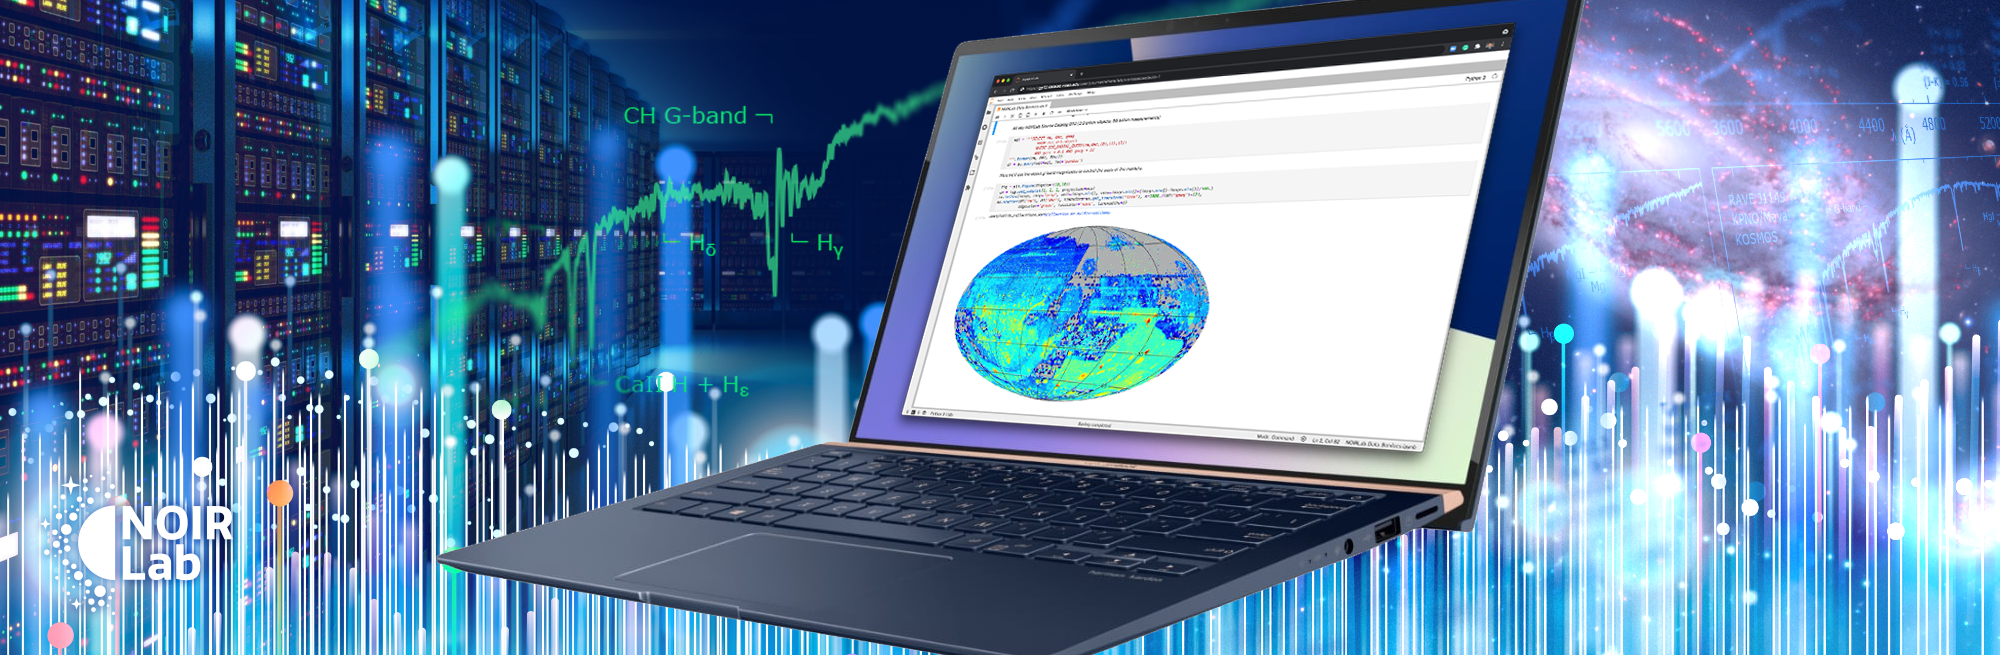

NOIRLab Data Services

Credit: NOIRLab